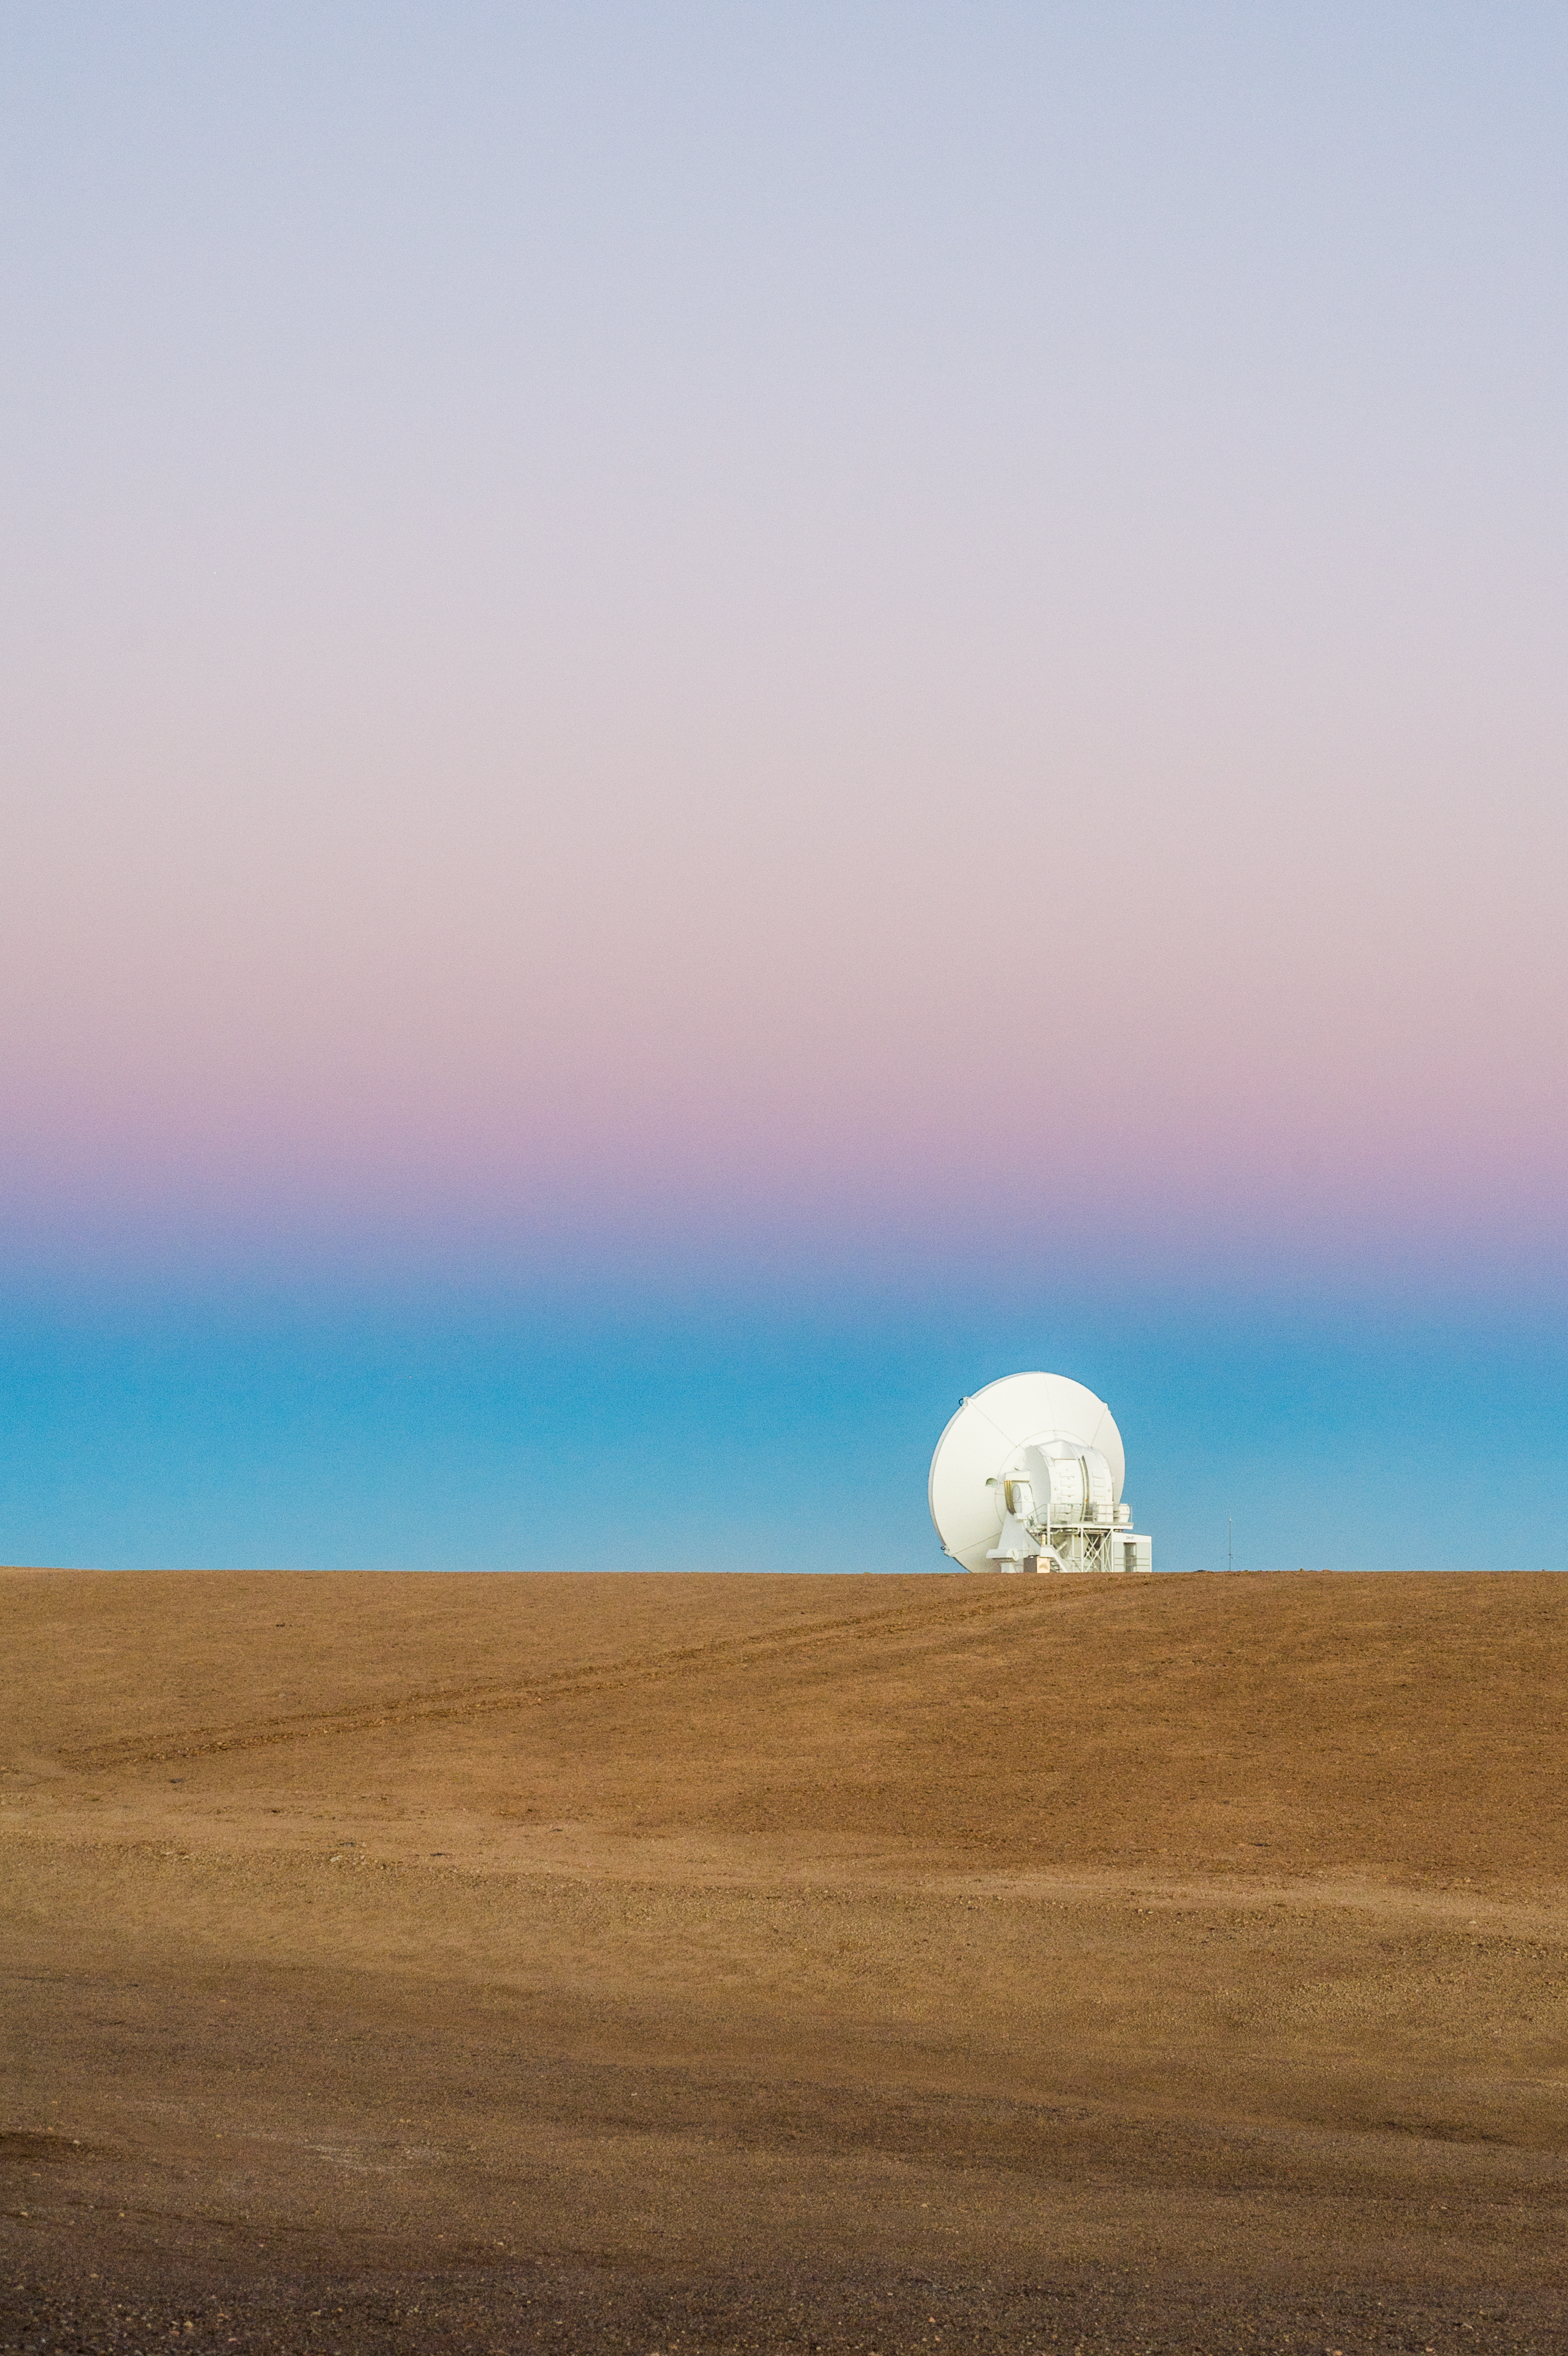

ALMA antenna gazes at the sunset

A single Atacama Large Millimeter/submillimeter Array (ALMA) antenna stands against the backdrop of a colourful sunset in Chile's Atacama desert.

Credit: Carlos Durán/ESO